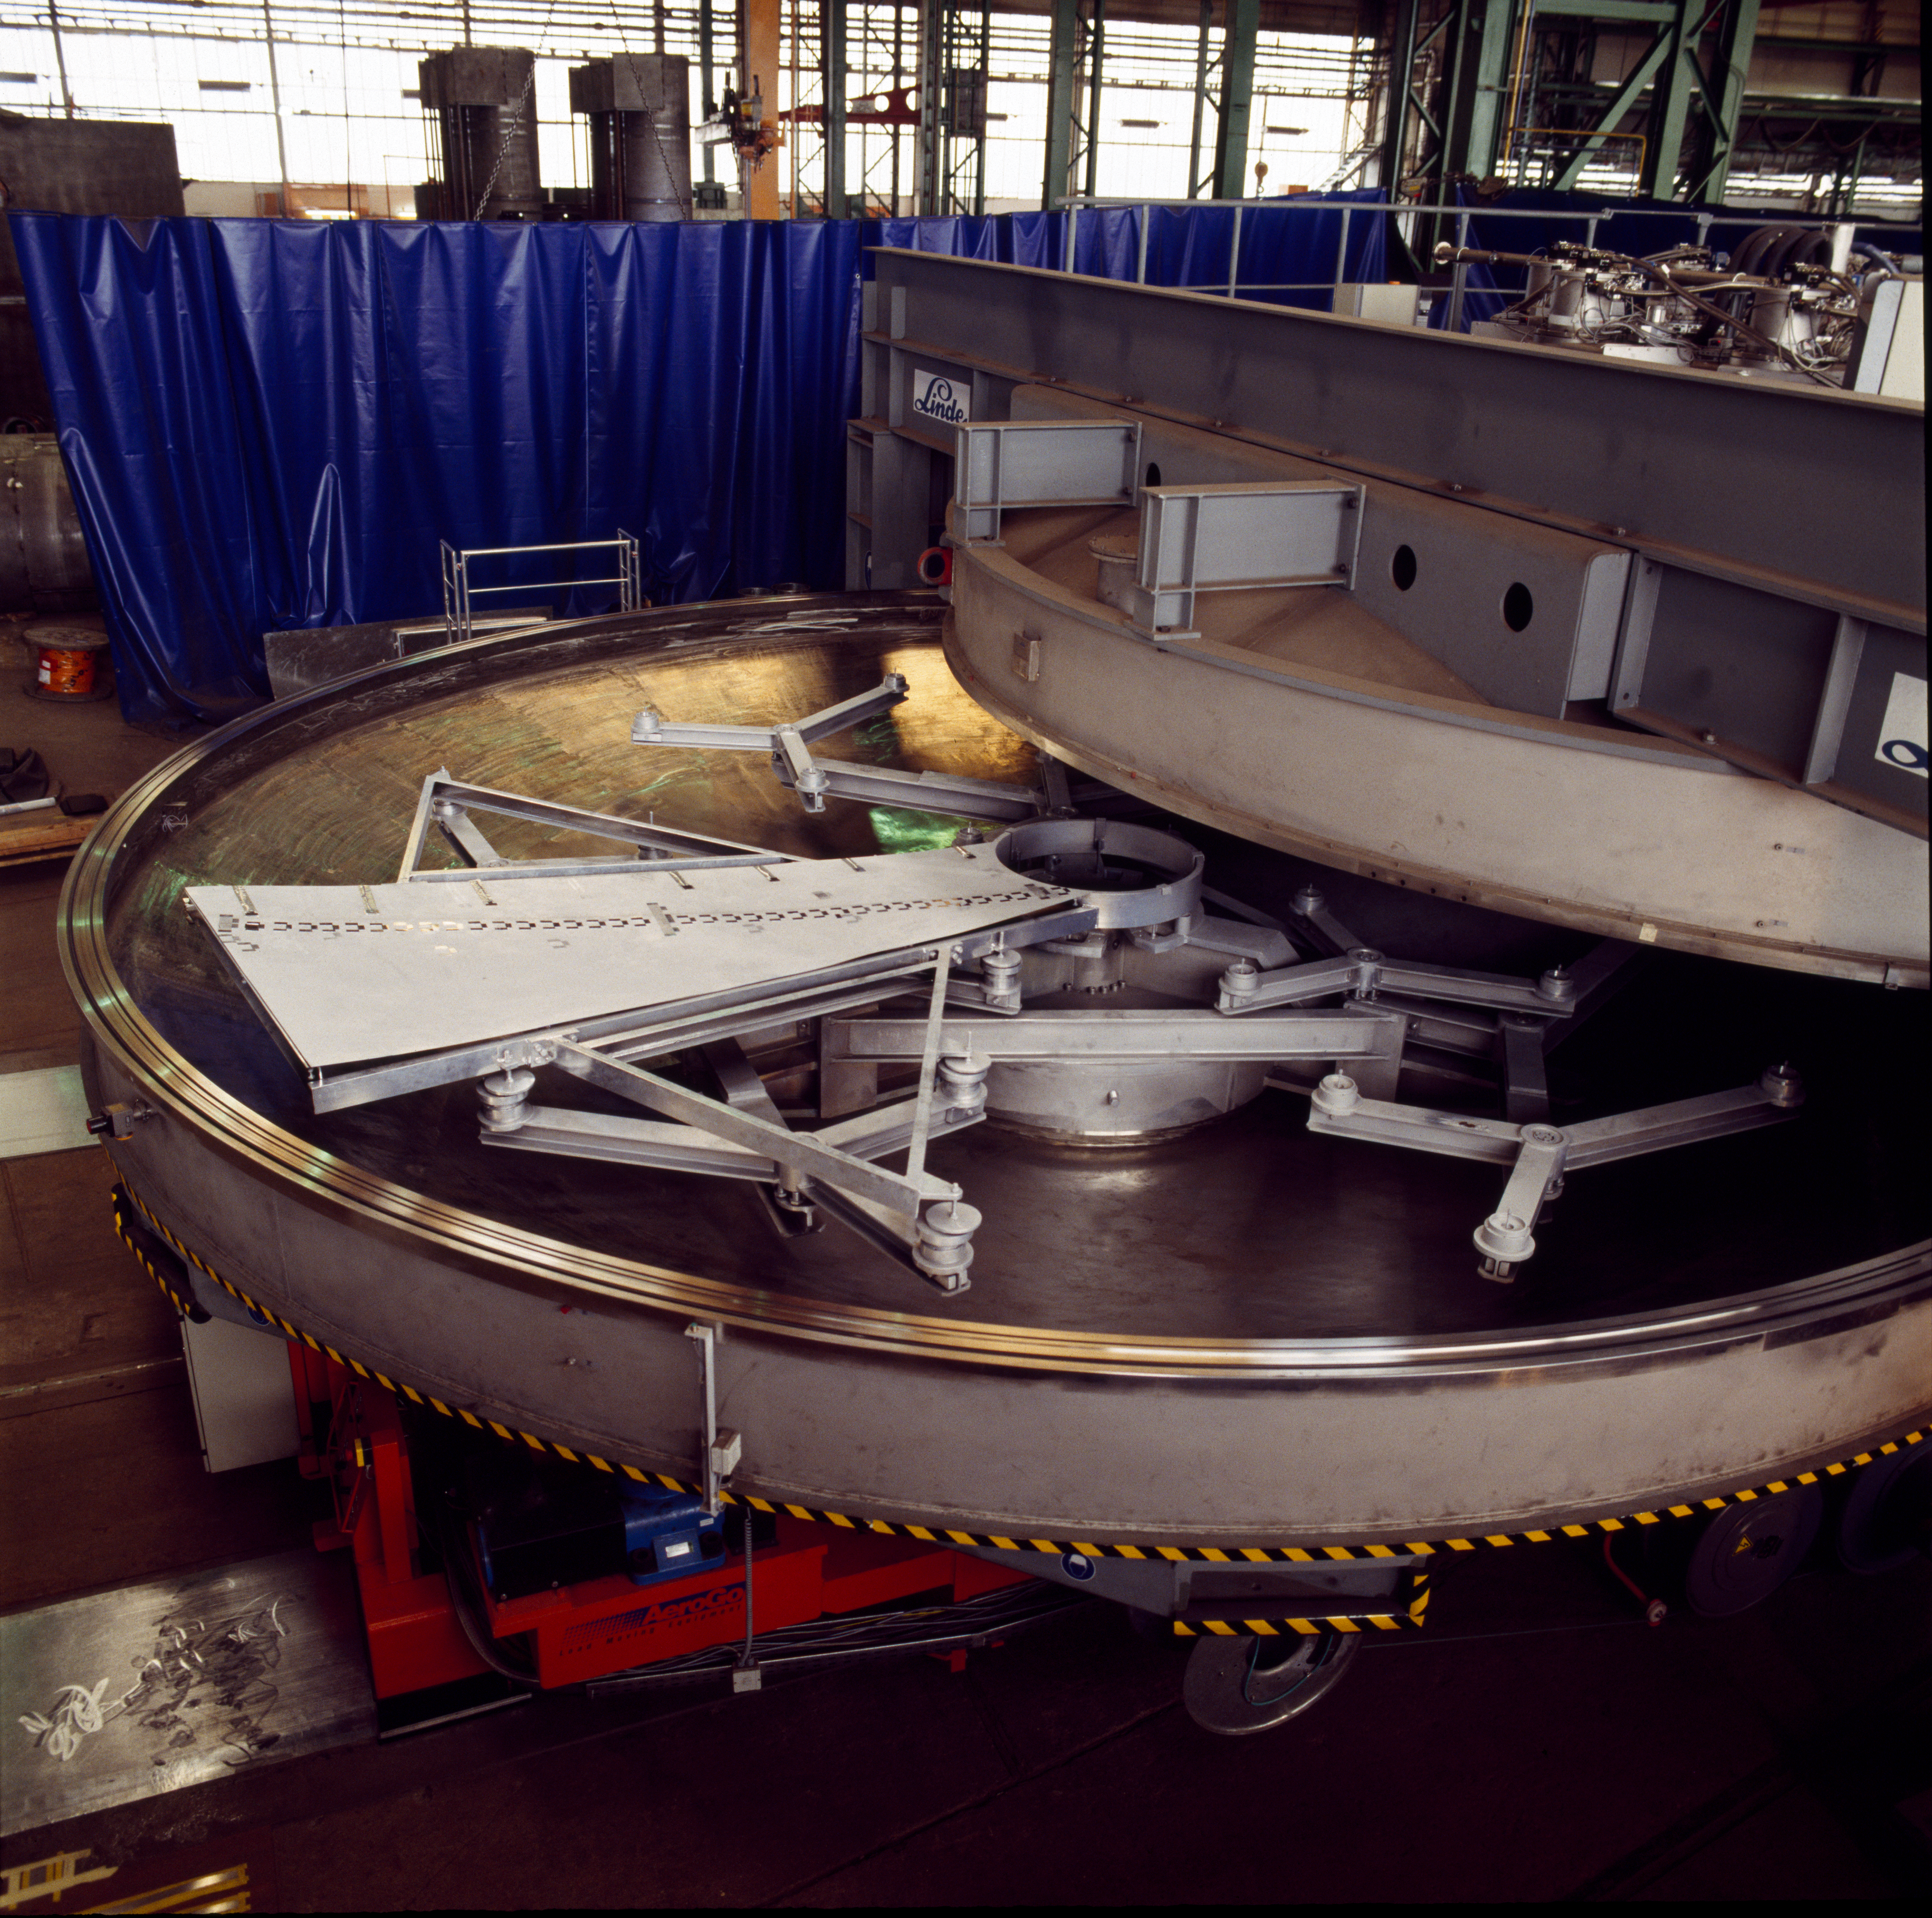

The coating plant for the VLT

View of the lower part of the VLT coating plant . The coating unit is a large vacuum chamber with a diameter of 9.4 meters and a volume of about 122,000 liters. The required ultra-high vacuum is generated by 8 cryo-pumps which are located on top of the vacuum chamber. The chamber is divided into two halves by a horizontal flange sealed by two large O-rings. The mirror is loaded into the lower half of the chamber onto a whiffle-tree support system with 27 axial pads and laterally secured inside the central hole by 6 pads.

Credit: ESO